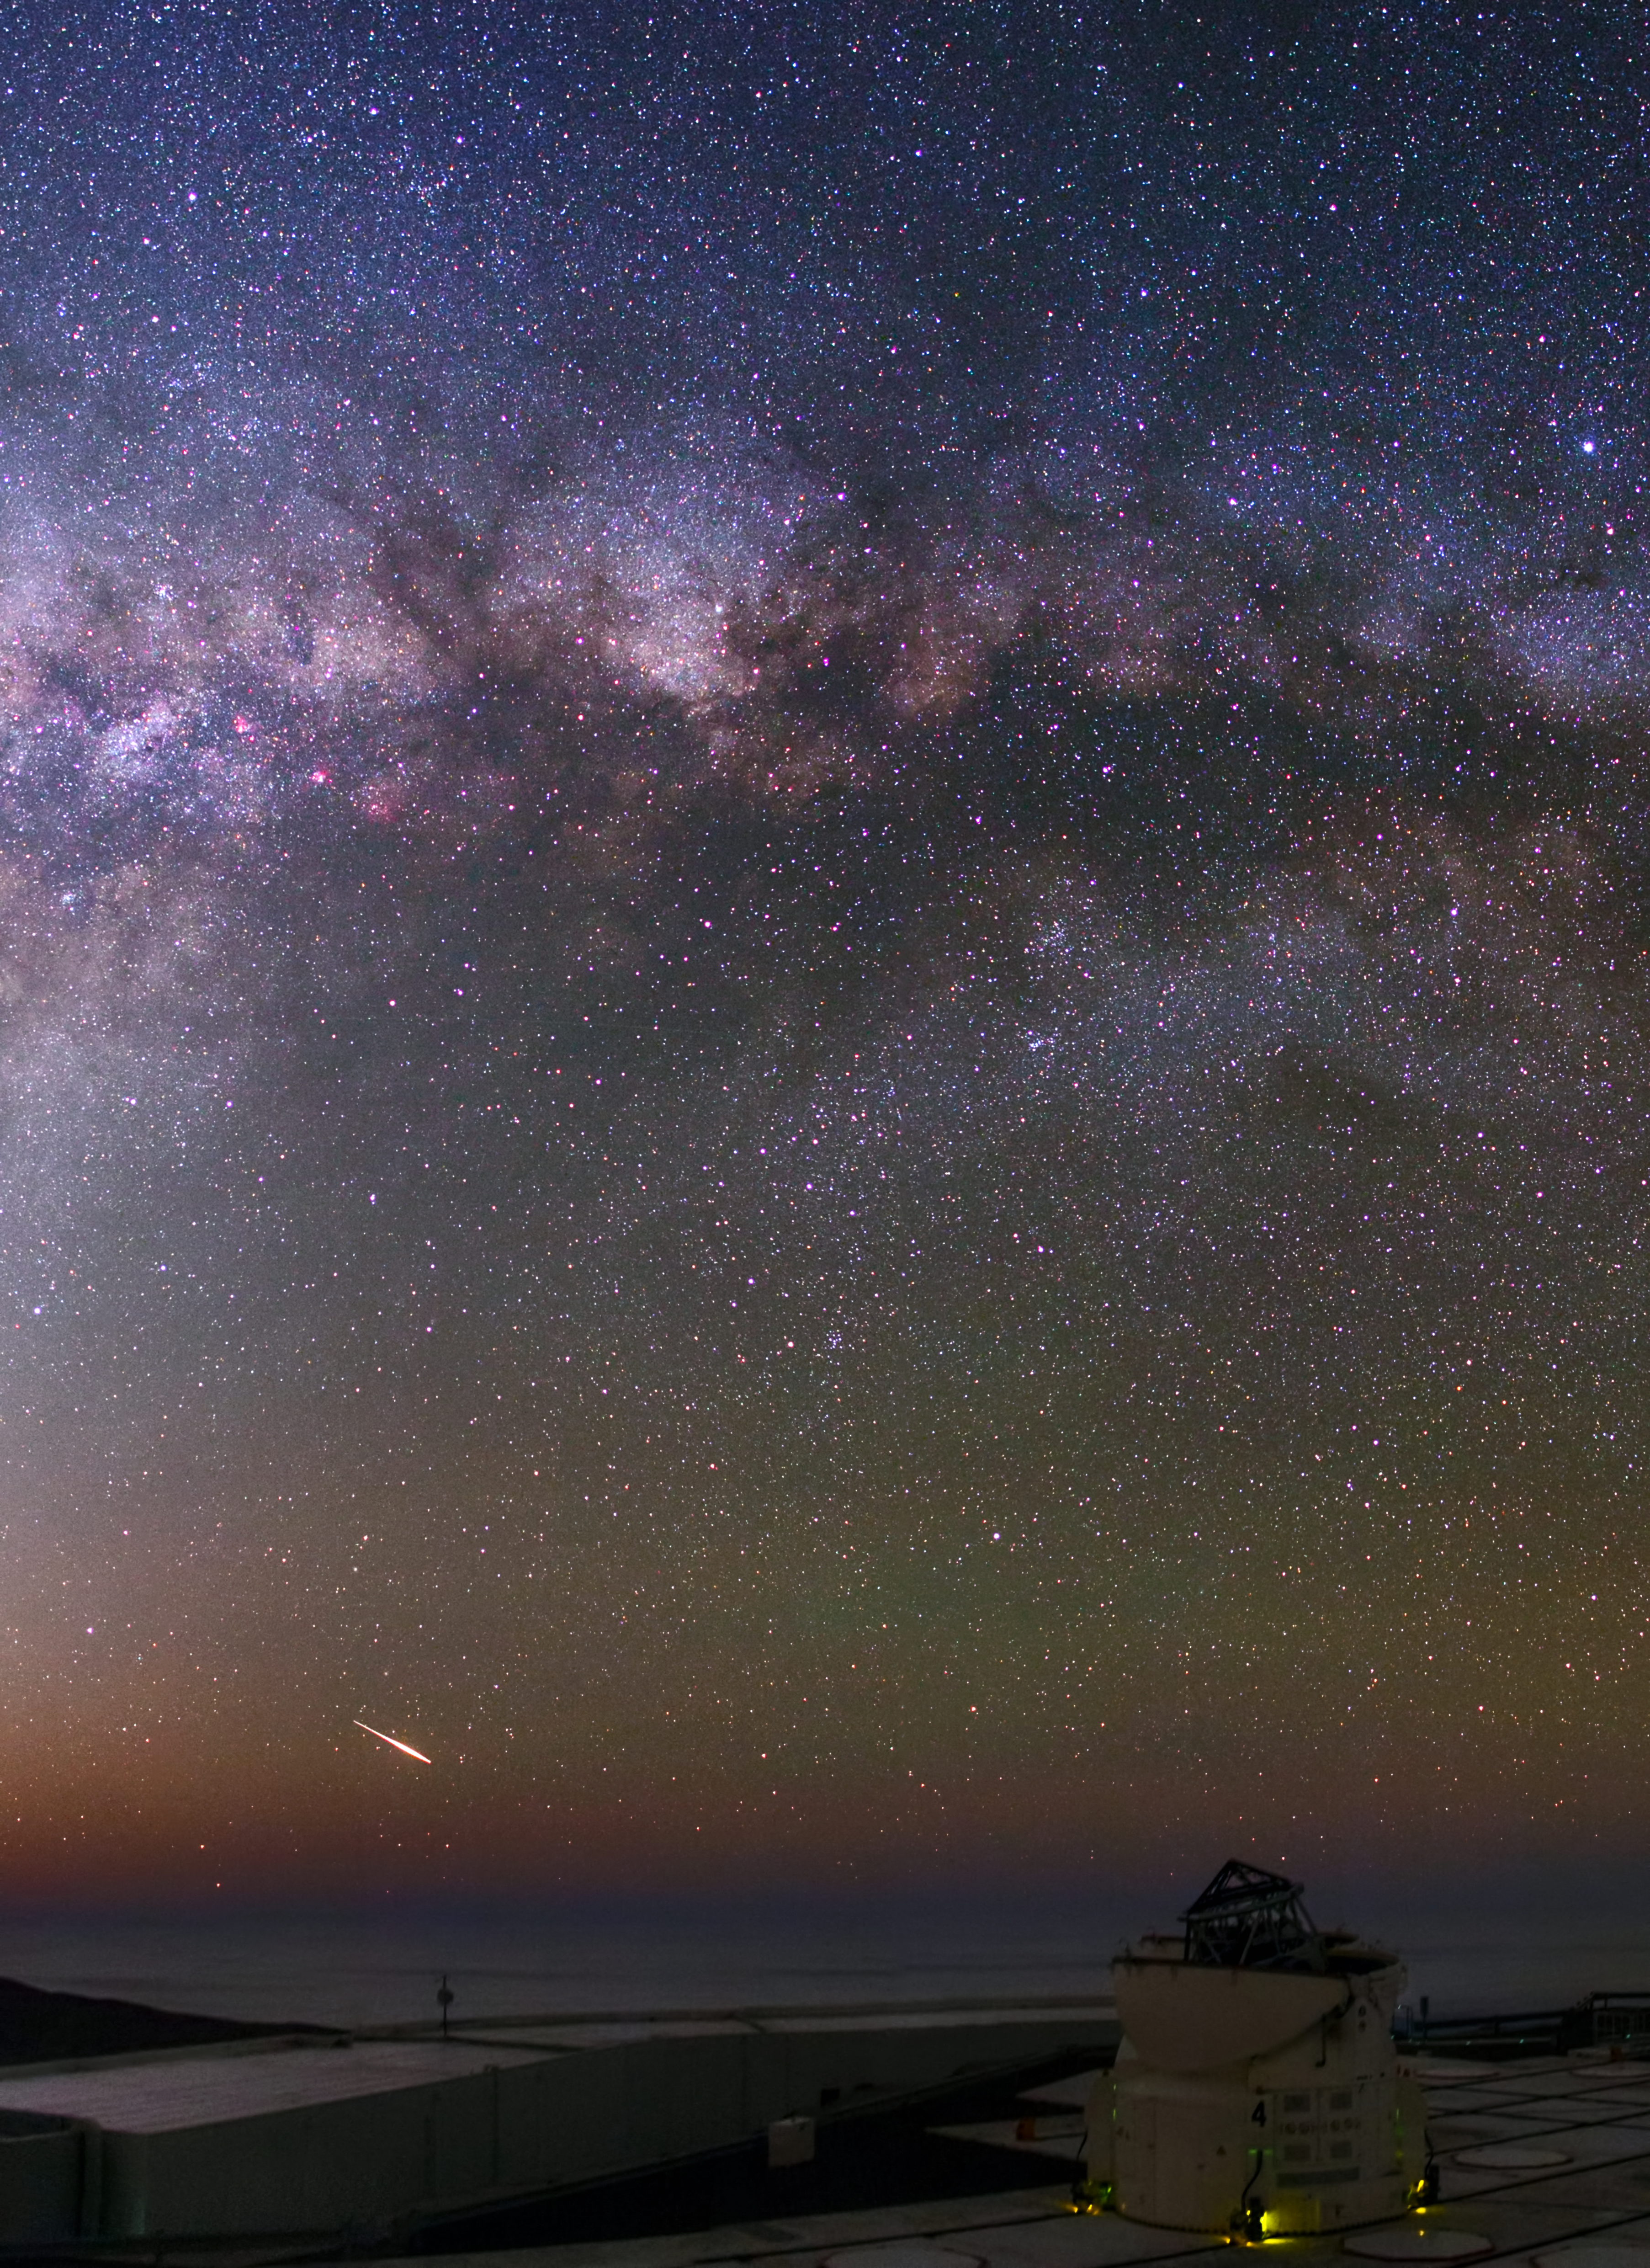

Combining forces to reveal the faintest objects in our Universe

The purple dusty band of our Milky Way galaxy can be seen high above one of ESO's 1.8-metre Auxiliary Telescopes (ATs) which work with the Unit Telescopes (UTs) to form a giant ‘interferometer’, the ESO Very Large Telescope Interferometer. This combination allows astronomers to see details up to 25 times finer than with the individual telescopes.

Credit: ESO/B. Tafreshi (twanight.org)